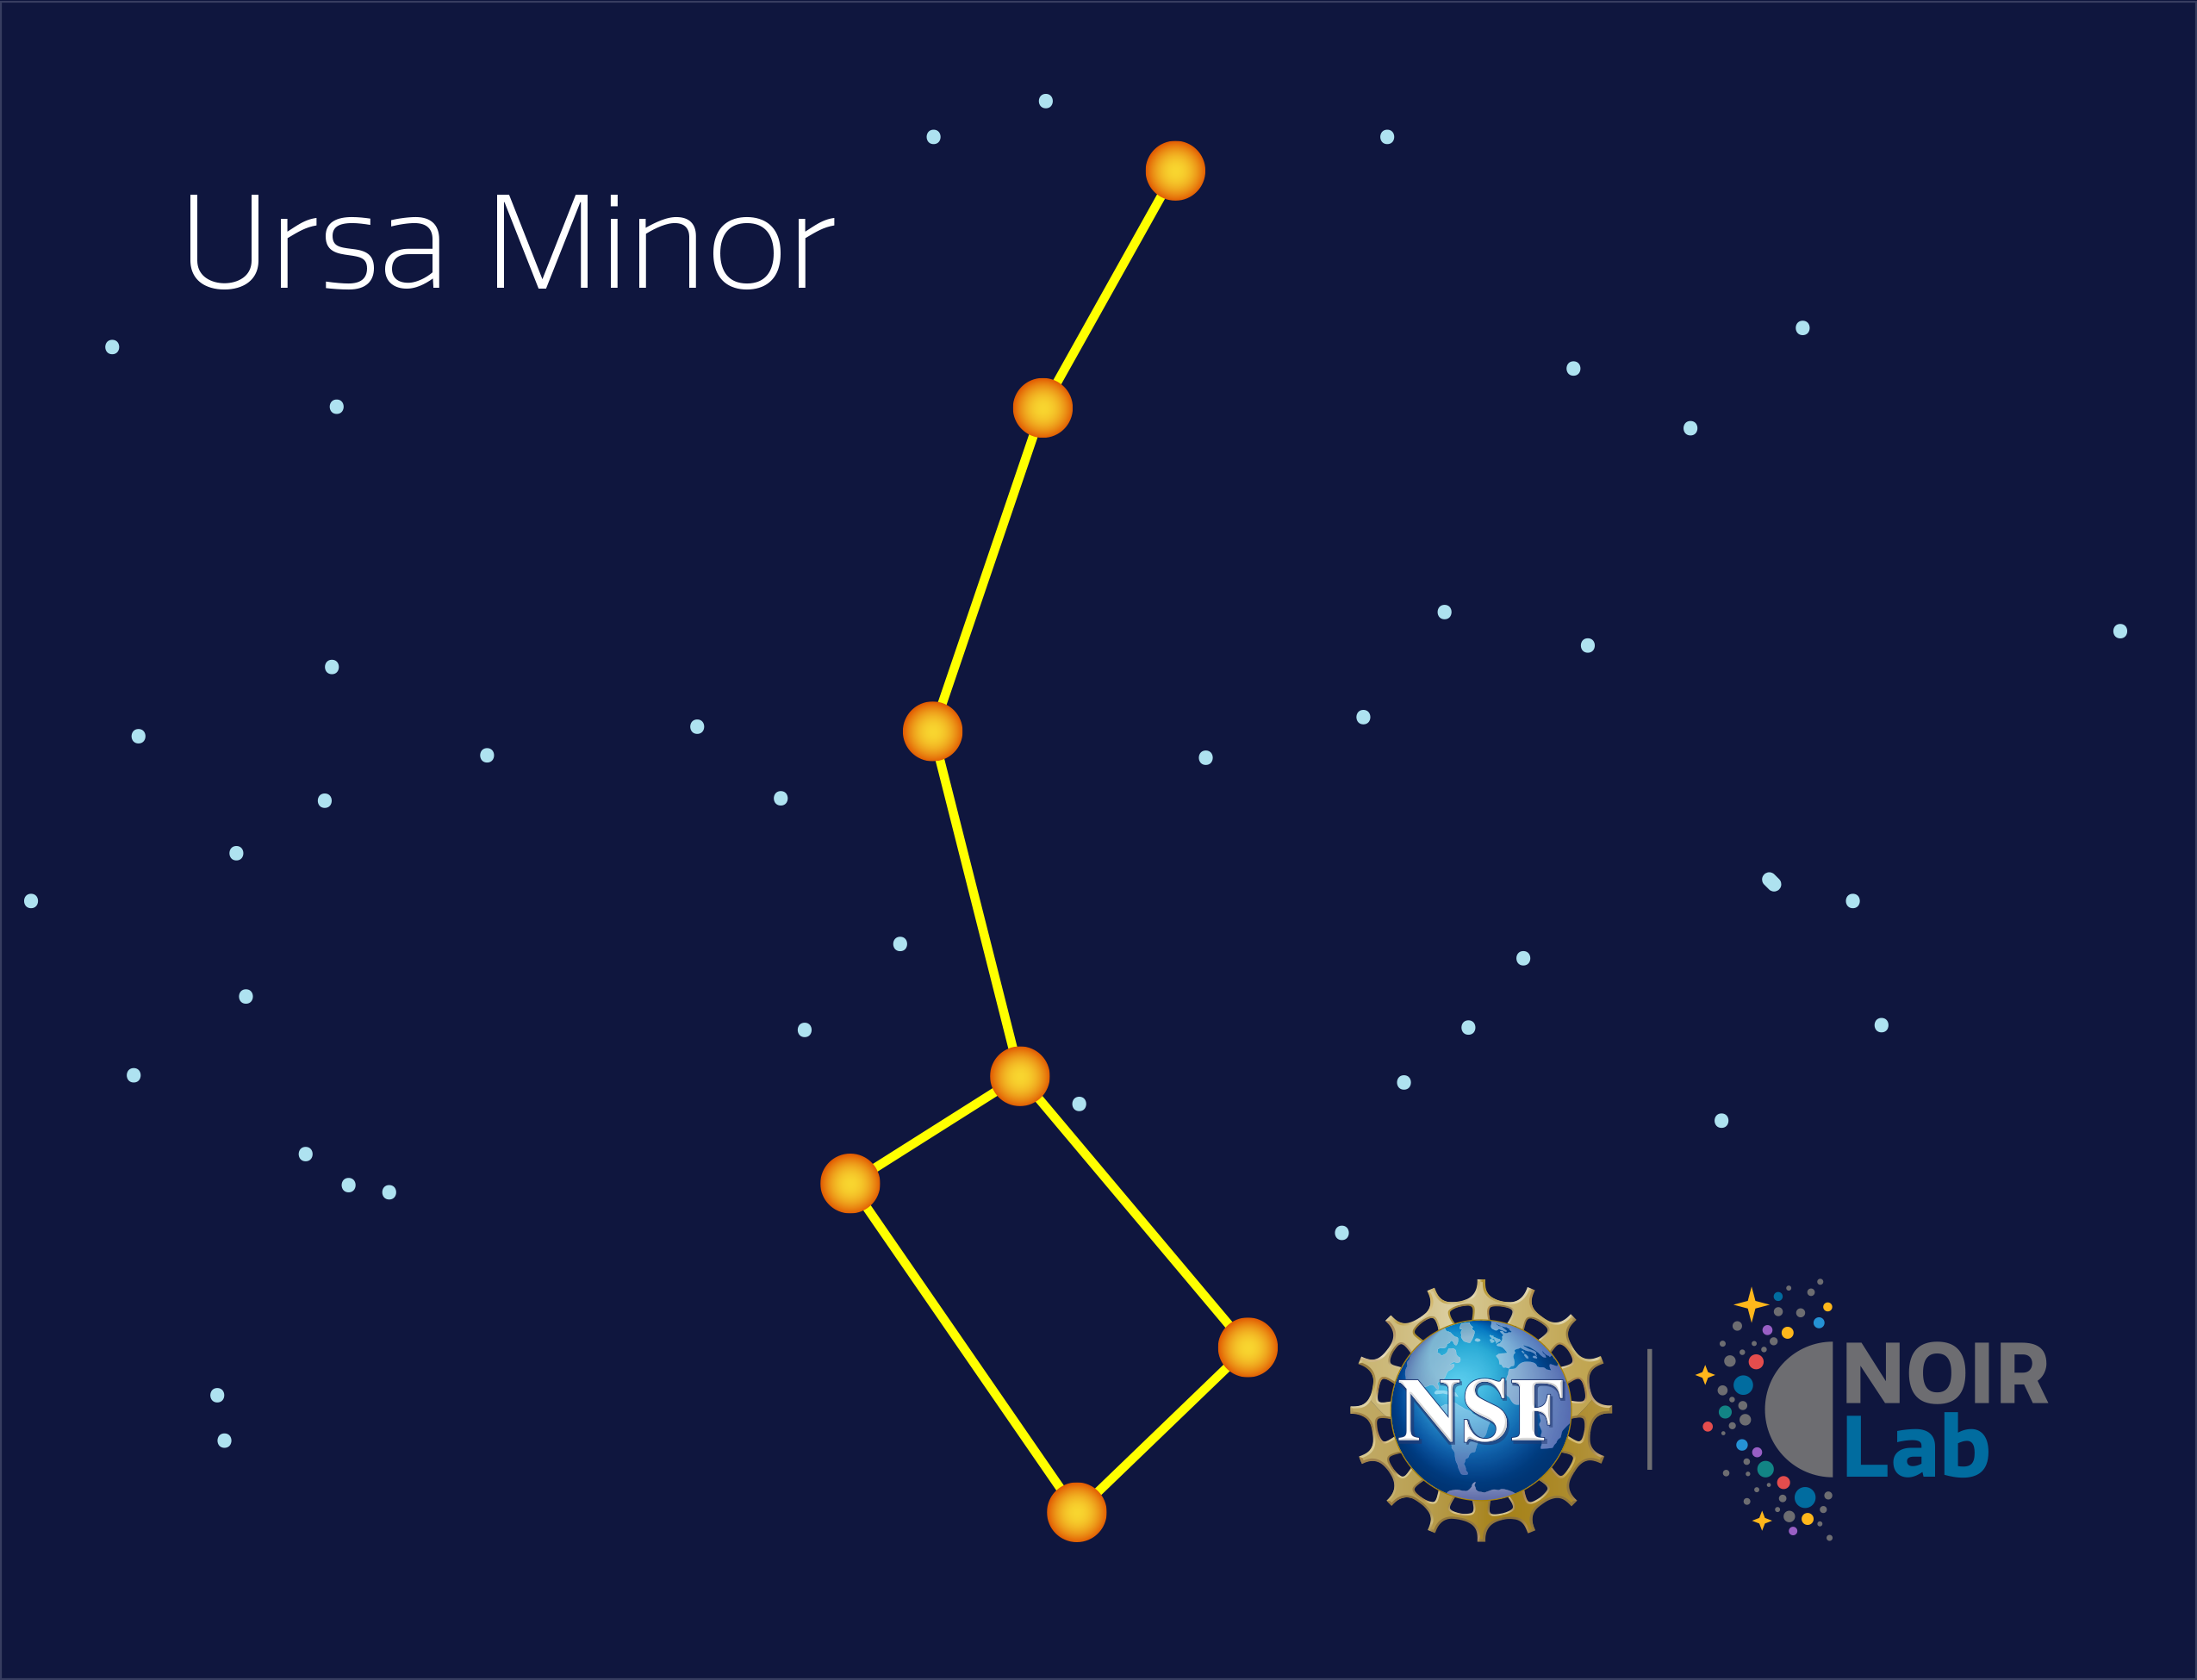

Ursa Minor

Credit: NOIRLab